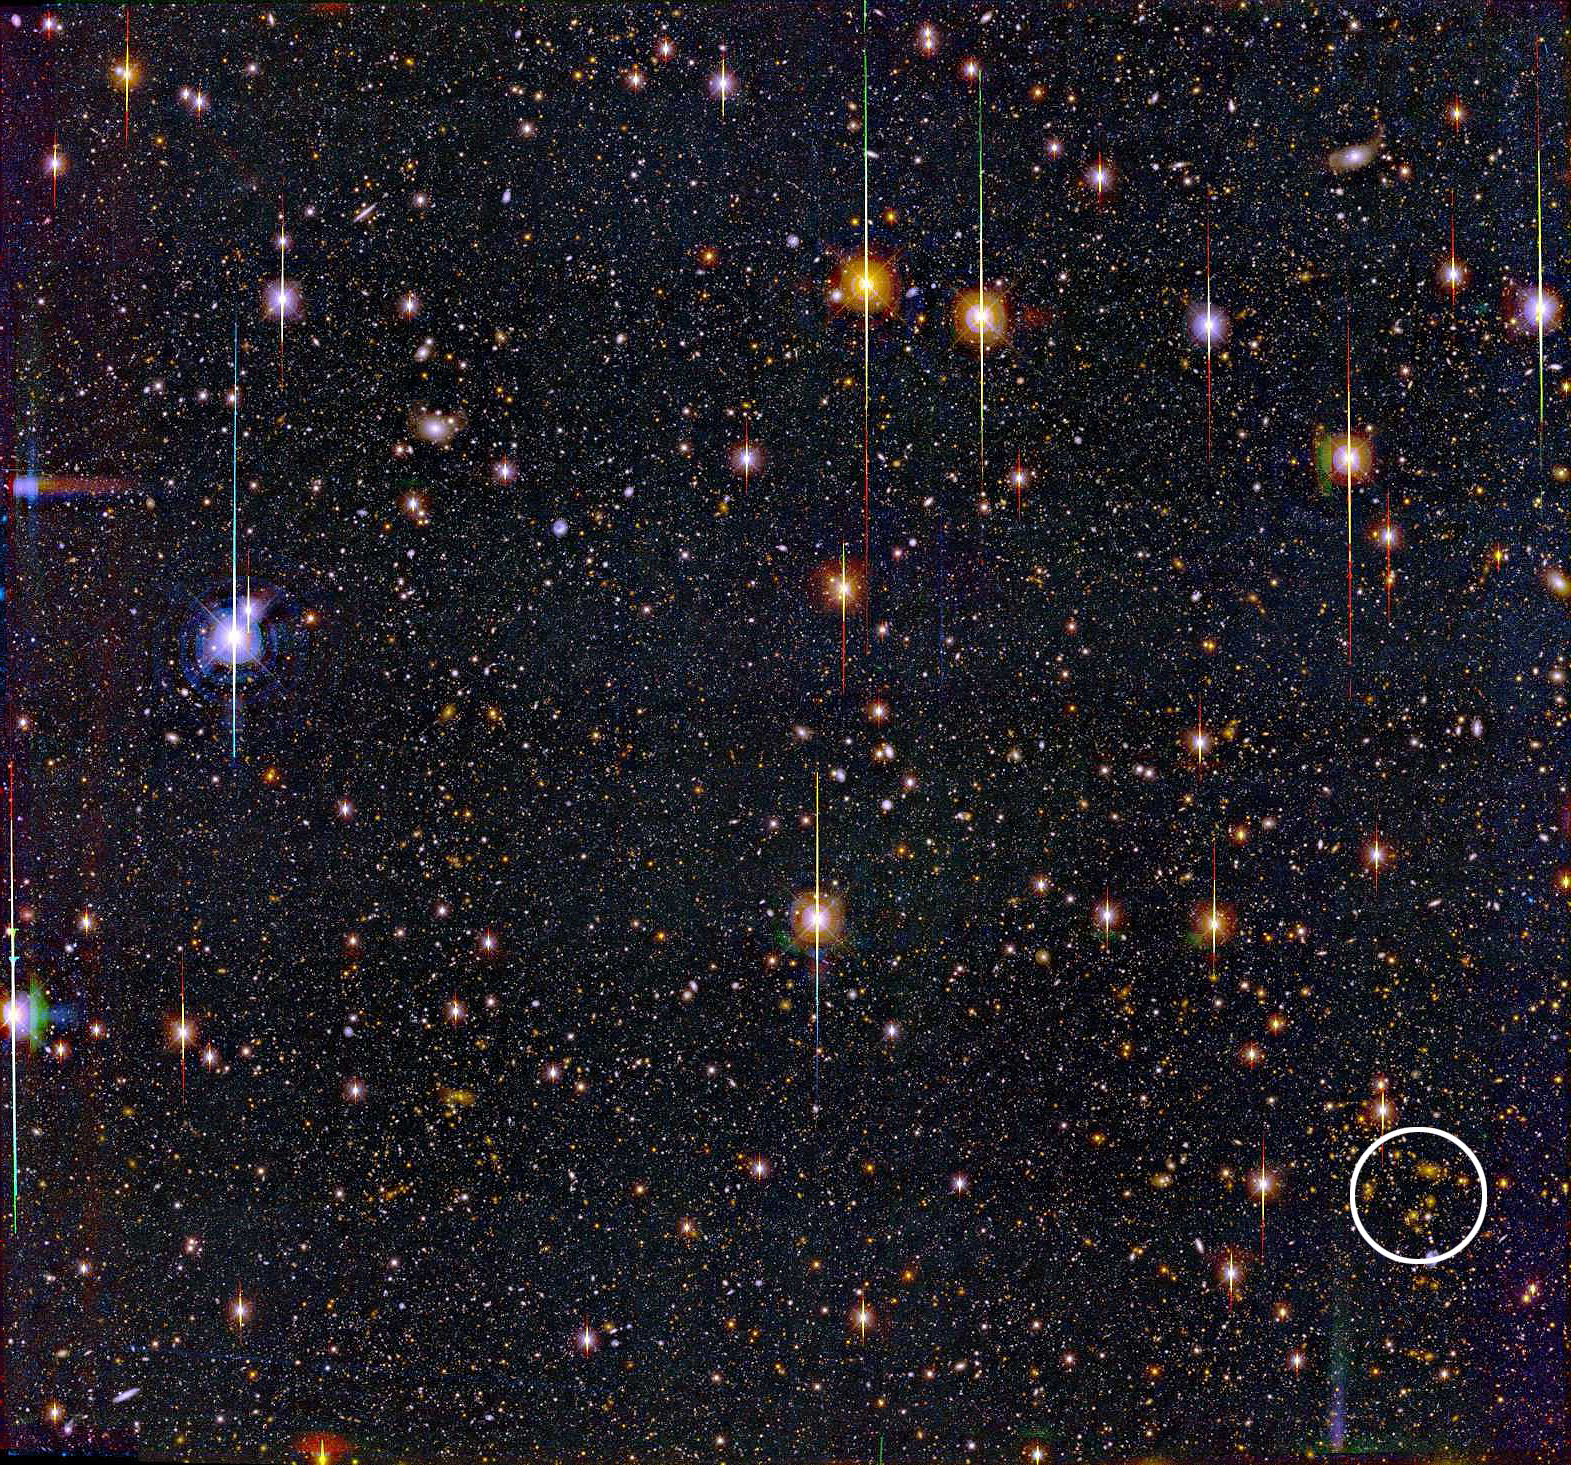

Lensing Cluster from the BTC

This image from the National Science Foundation's 4-meter Blanco Telescope in Chile was used to detect and locate a cluster of 15 galaxies at a significant distance from Earth, using only the mass properties of the cluster, not its visible light. The image was taken with an instrument called the Big Throughput Camera, looking at a relatively barren portion of the sky in the direction of the constellation Pisces. The galaxy cluster is enclosed by the circle in the lower right-hand corner of the image. The predicted astronomical redshift of the cluster and its mass properties match precisely with spectroscopic measurements made using the W.M.Keck telescopes on Mauna Kea, Hawaii, at almost exactly the predicted redshift of z = 0.276. This number is equivalent to looking back in time to how the cluster appeared about 875 million years ago.

Credit: Bell Labs-Lucent Technologies/NOIRLab/NSF/AURA/